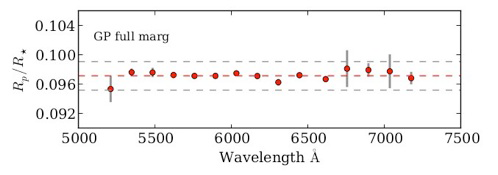

Resulting transmission spectra of WASP-29b from the Gaussian Processing model.

Resulting transmission spectra of WASP-29b from the Gaussian Processing model.

Credit: International Gemini Observatory/NOIRLab/NSF/AURA